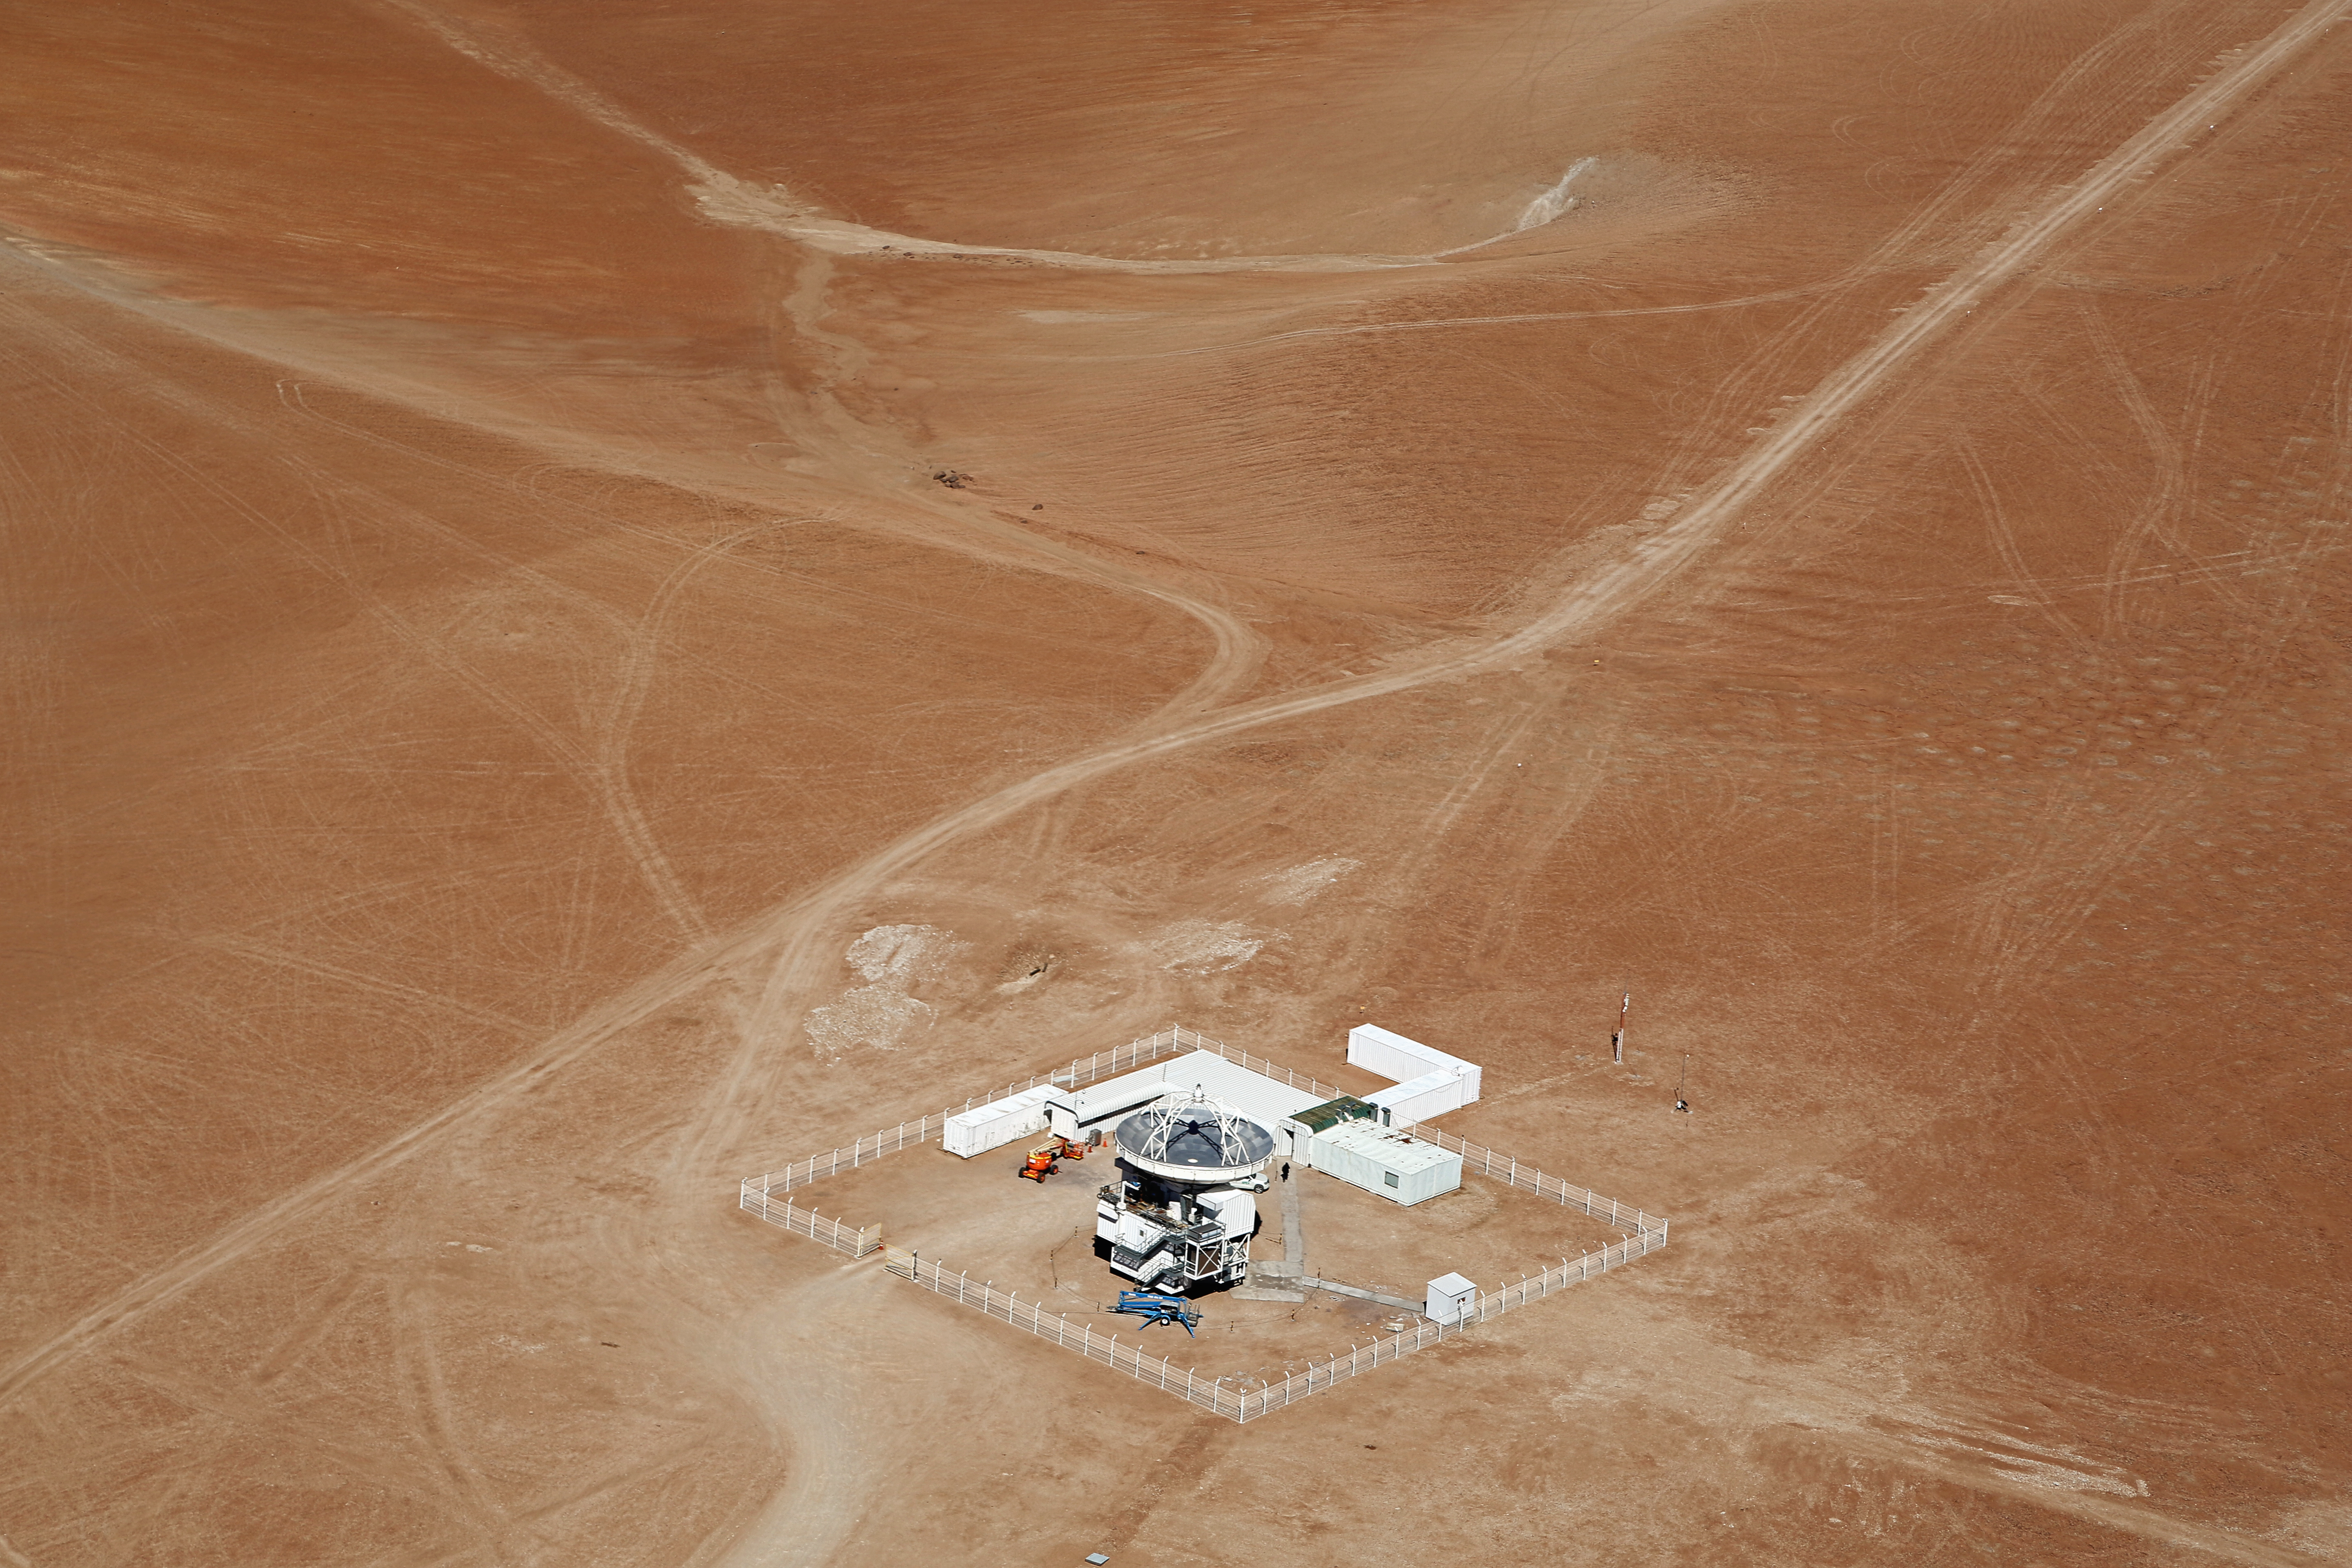

APEX seen from above

The Atacama Pathfinder Experiment (APEX) is a radio telescope located at 5,100 meters above sea level, at the Llano de Chajnantor Observatory in the Atacama desert, in northern Chile, 50 kilometers to the east of San Pedro de Atacama.

The APEX telescope is a modified ALMA (Atacama Large Millimeter Array) prototype antenna and is located at the site of the ALMA observatory. It is designed to find targets that ALMA can study in greater detail.

Credit: Clem & Adri Bacri-Normier (wingsforscience.com)/ESO